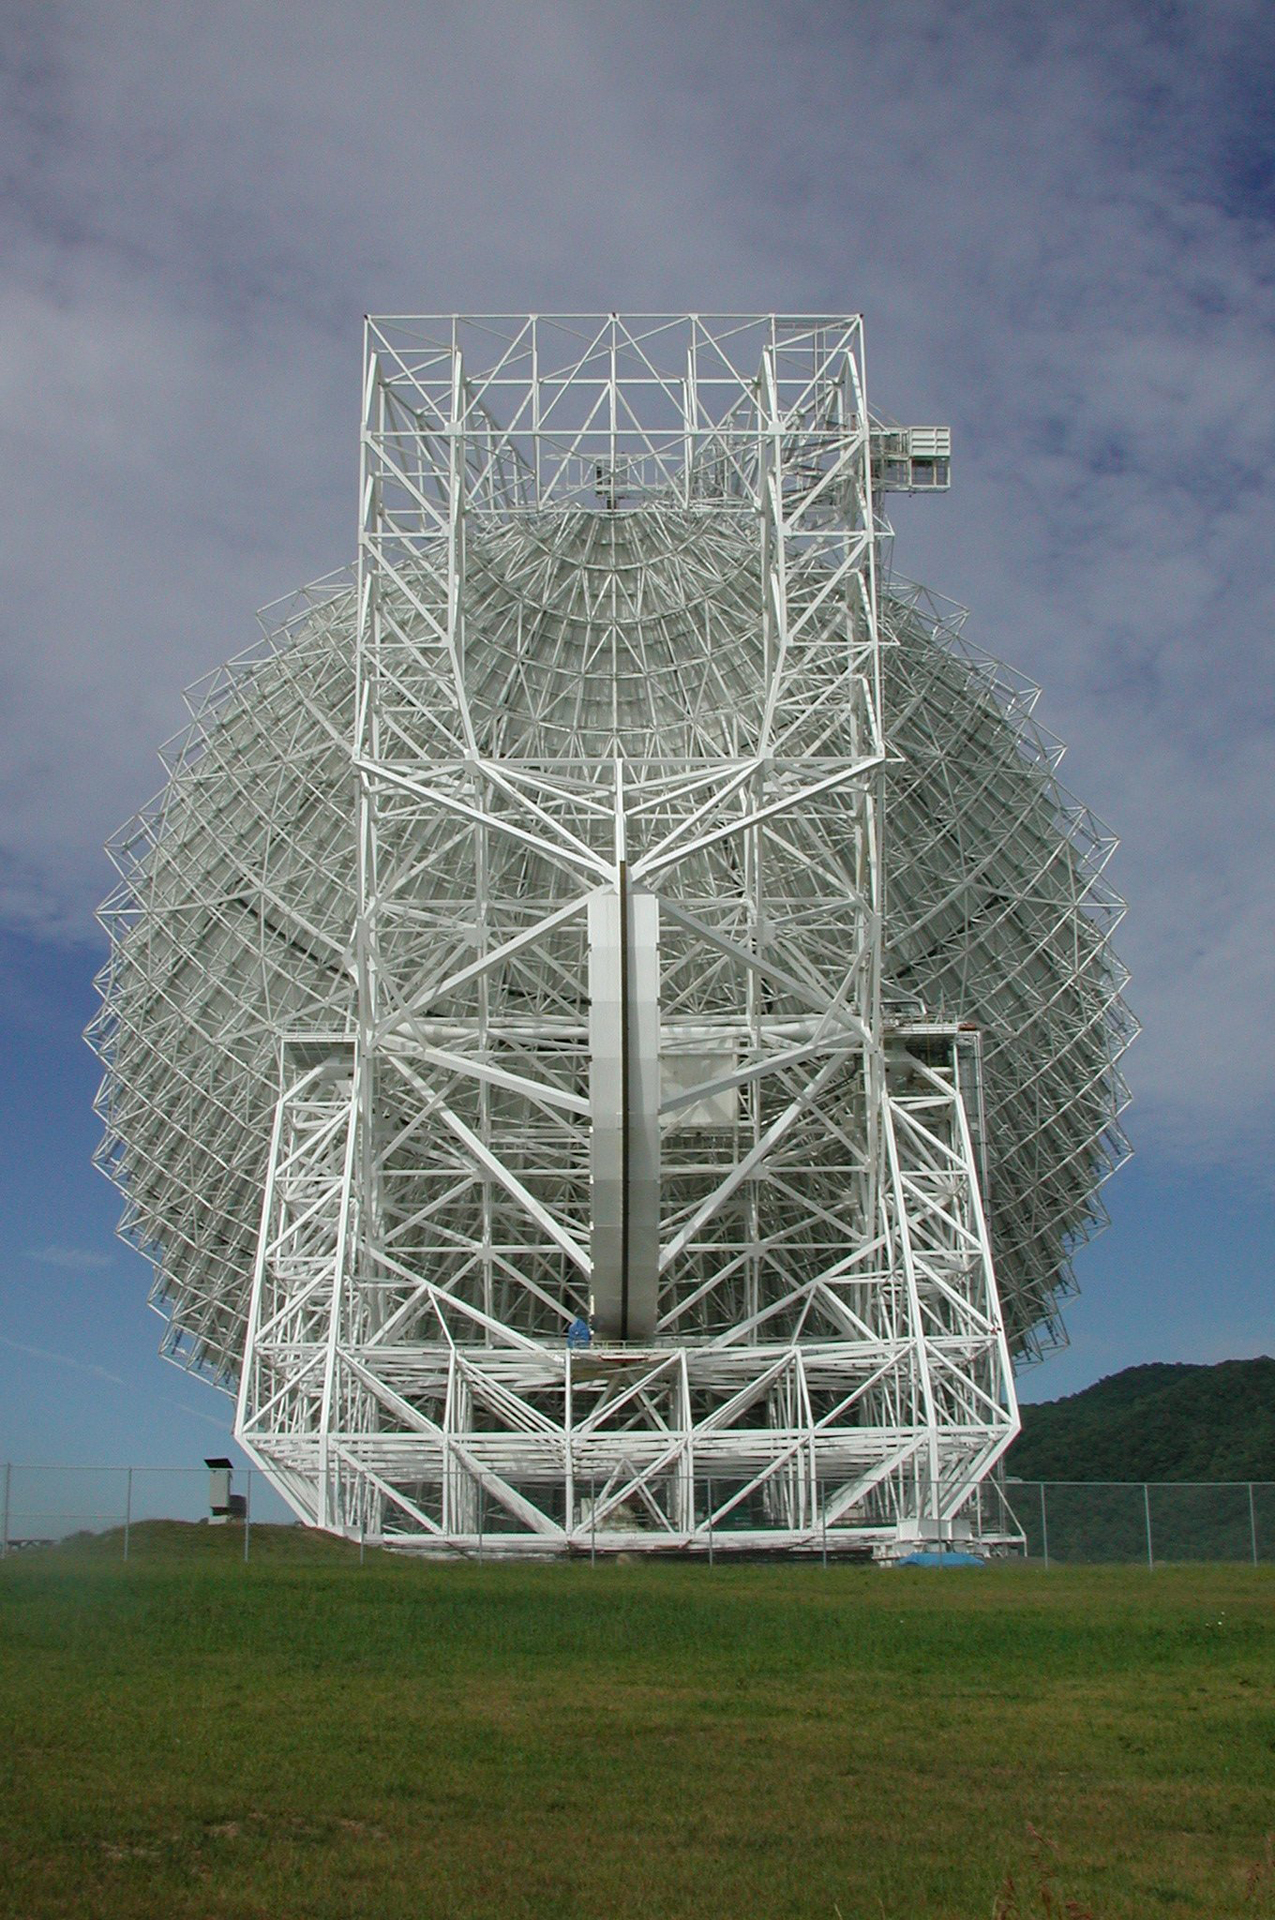

Taking a Deep Bow

The Green Bank Telescope was designed to see 85% of the entire skies visible around the Earth. As in this photo, the GBT can dip extremely low to capture data coming from very lowest sections of the sky, especially toward the center of our Milky Way Galaxy, where the GBT has found rich, complex chemistry.

Credit: NRAO/AUI/NSF